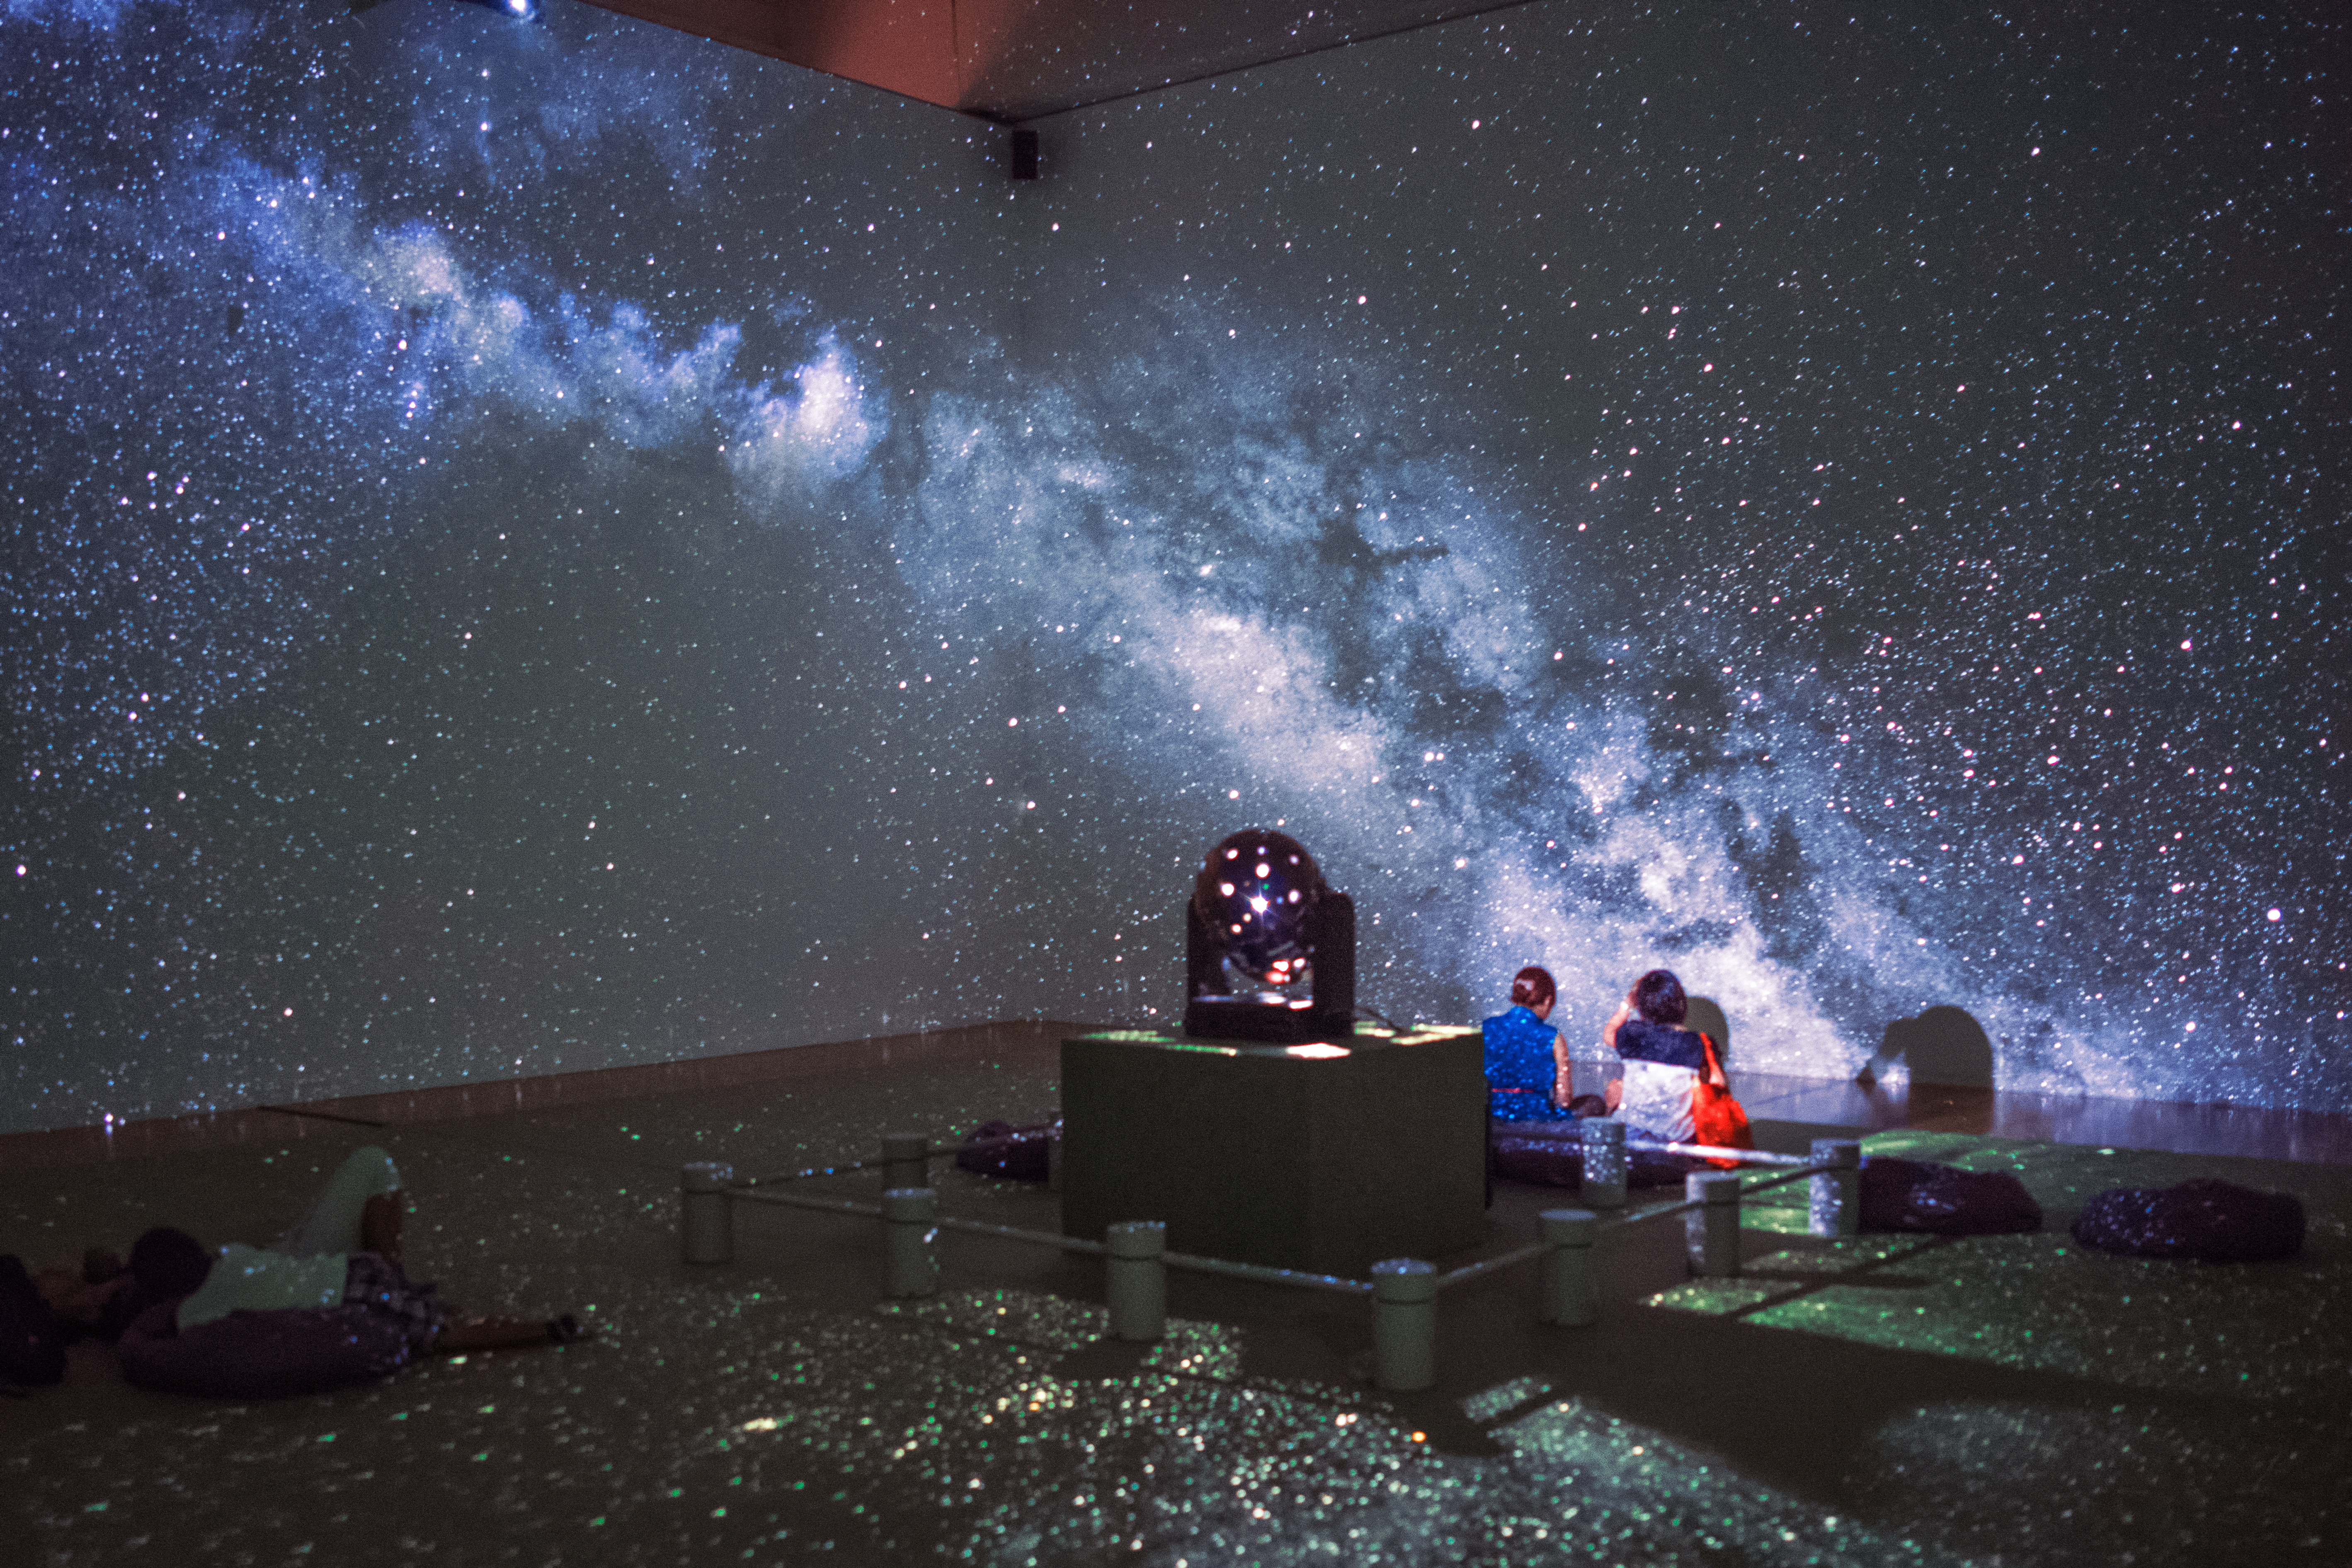

Enjoying a simulated night sky

People enjoying a simulated night sky.

Credit: Sze-leung Cheung